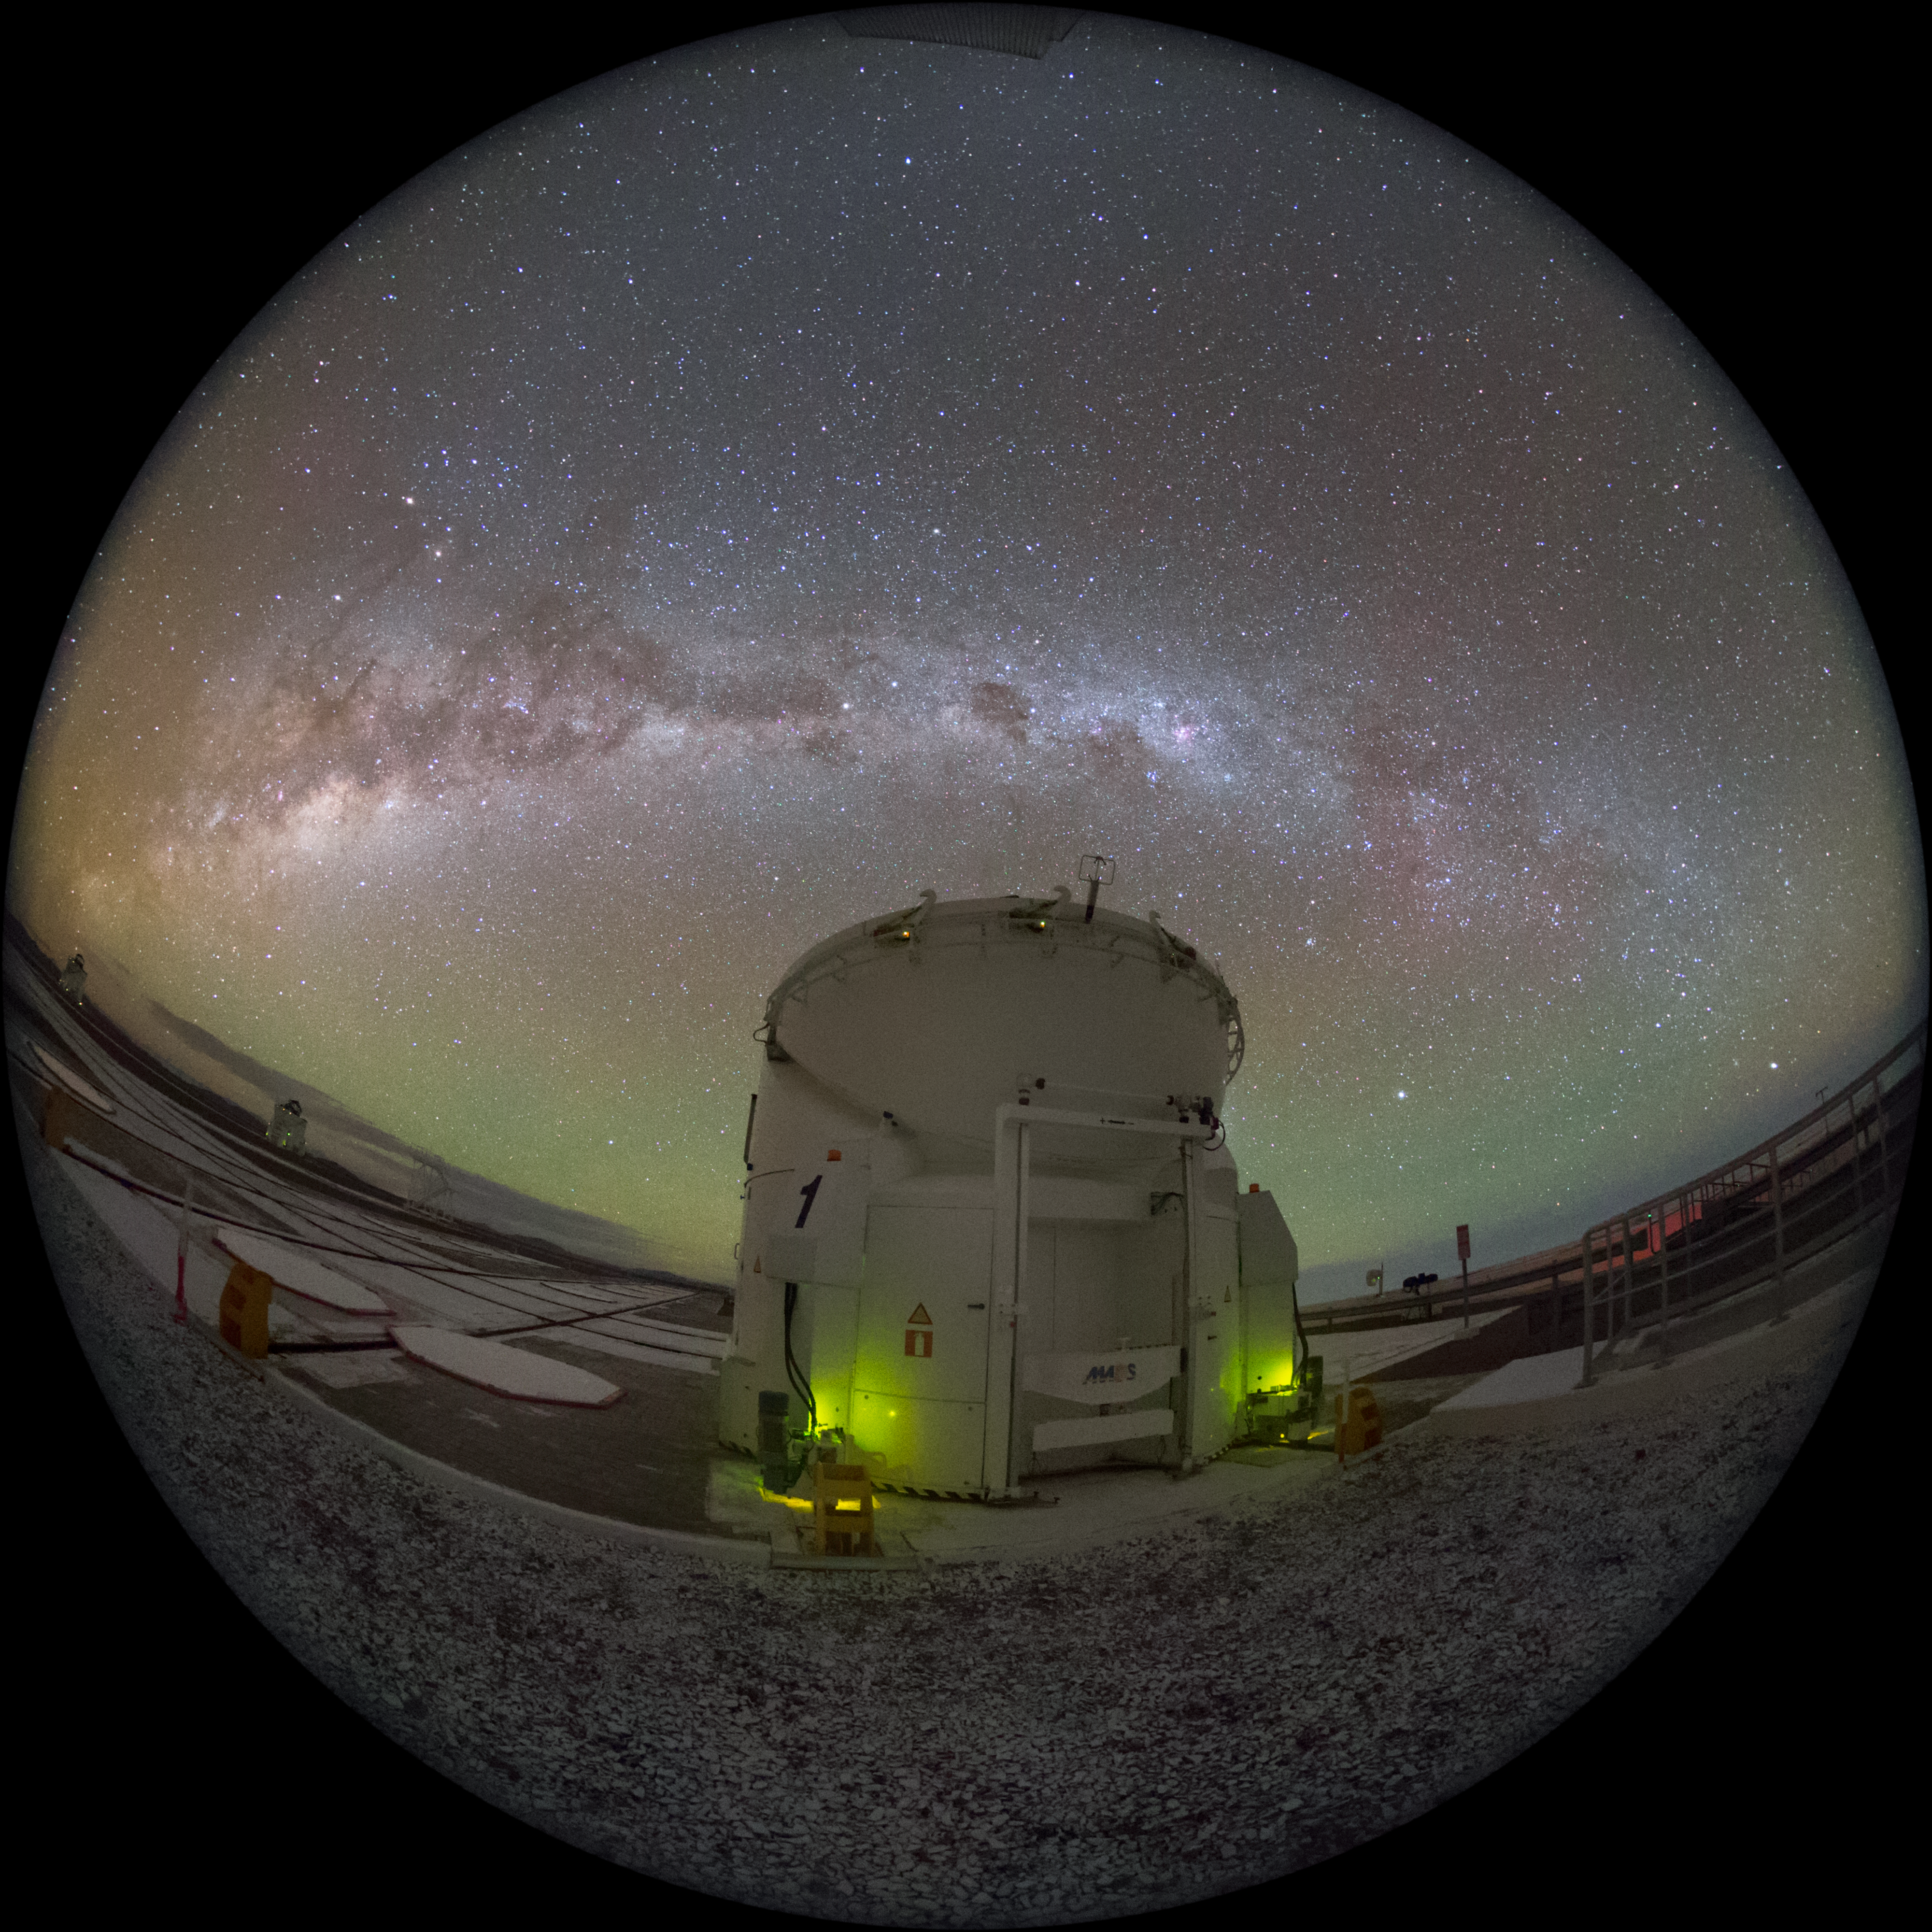

Milky Way slice

The wide arch of the Milky Way cuts through the centre of this fisheye photograph of ESO's Paranal Observatory, which is home to the Very Large Telescope. One of the facility's Auxiliary Telescopes is wide-eyed and taking in light from the Universe's phenomena.

Such an image could be shown in planetariums worldwide, such as in the ESO Supernova Planetarium & Visitor Centre in Munich, Germany.

Credit: ESO/Y. Beletsky